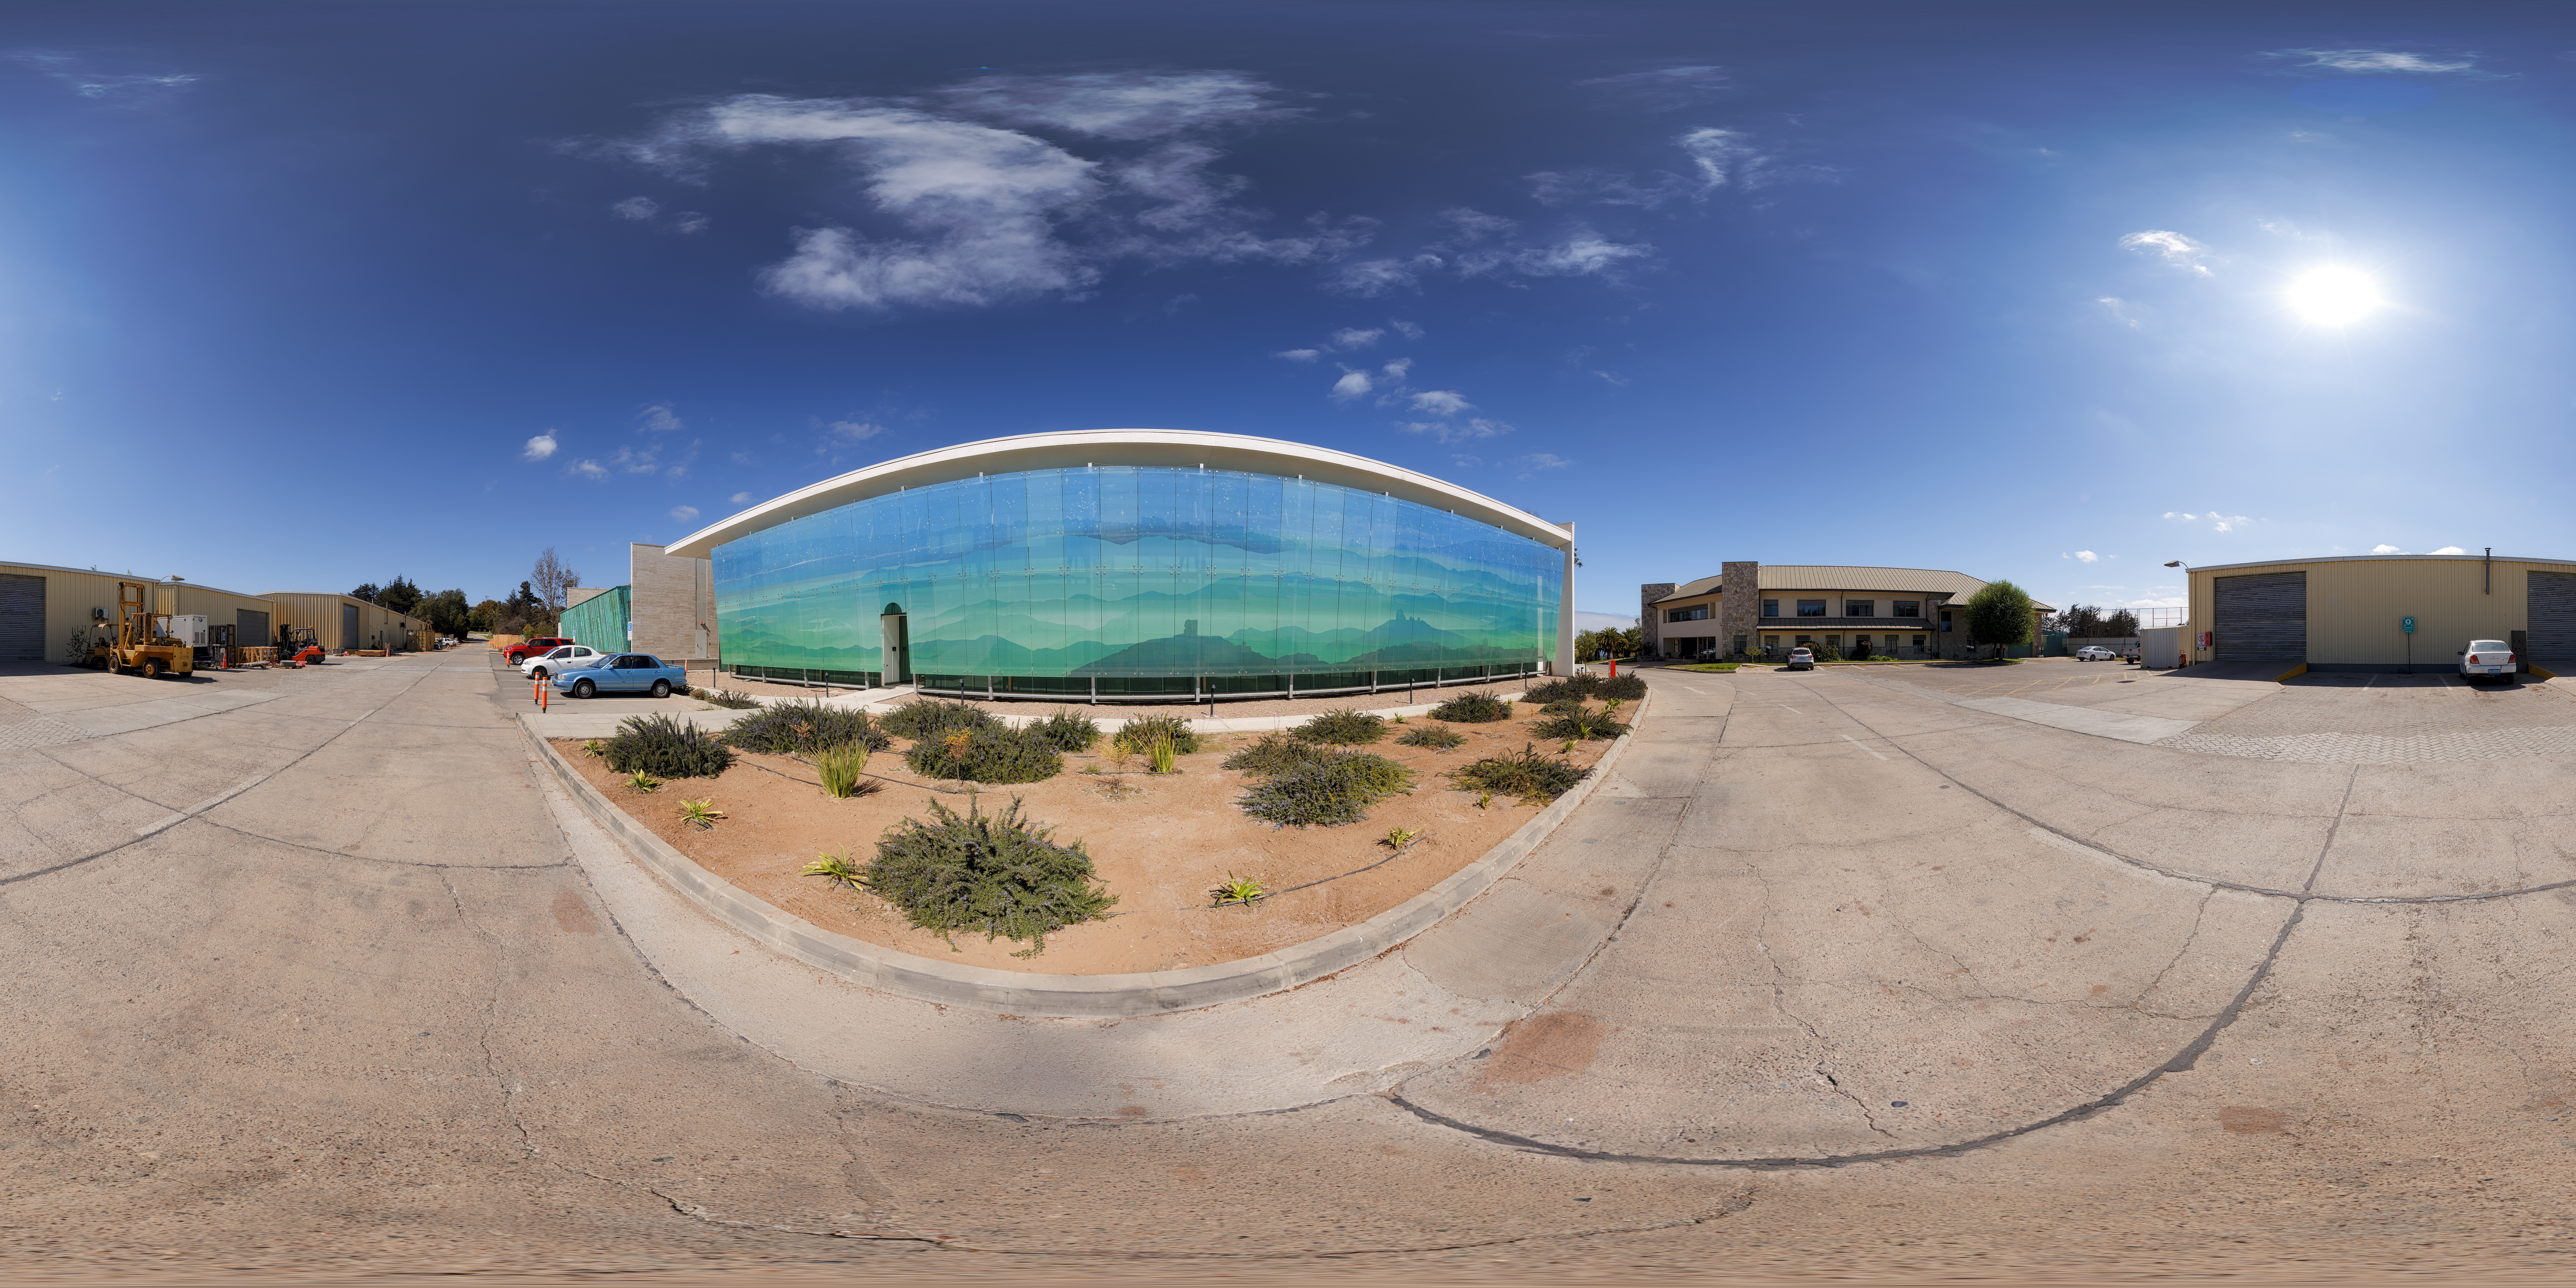

Recinto 360 Panorama

A panoramic view of the AURA Recinto facility in Chile.

Credit: NOIRLab/AURA/NSF/P. Horálek